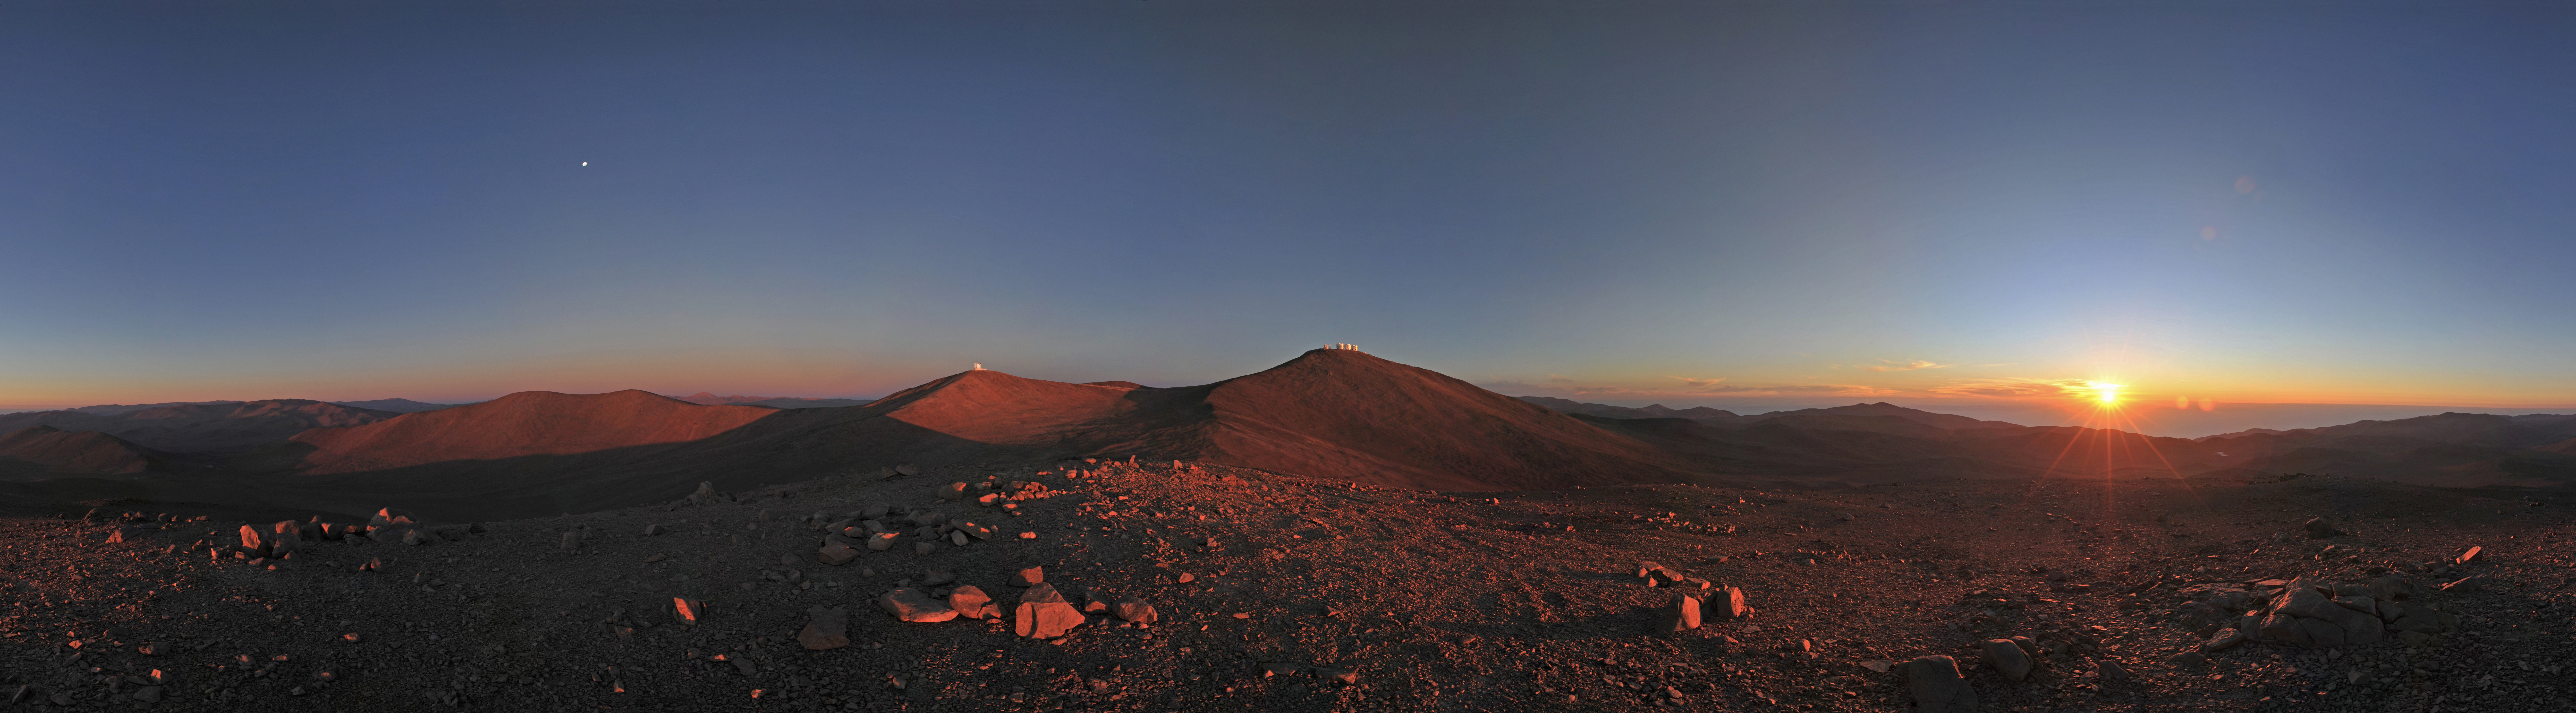

360 degree Paranal panorama

A panorama photograph giving a 360 degree view of Paranal.

Credit: ESO/S. Brunier